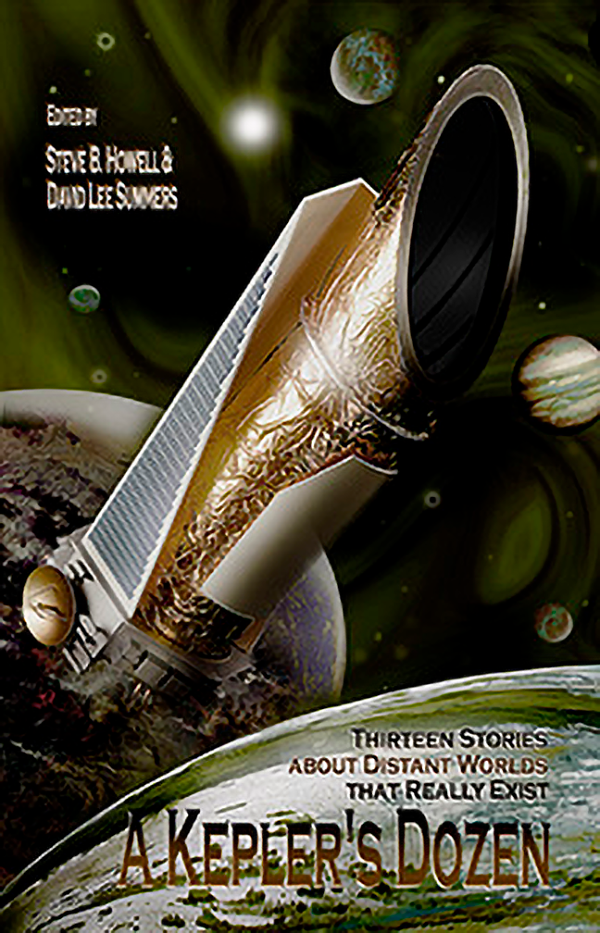

A Kepler’s Dozen: Thirteen Stories about Distant Worlds that Really Exist

Jacket for book

Credit: NOIRLab